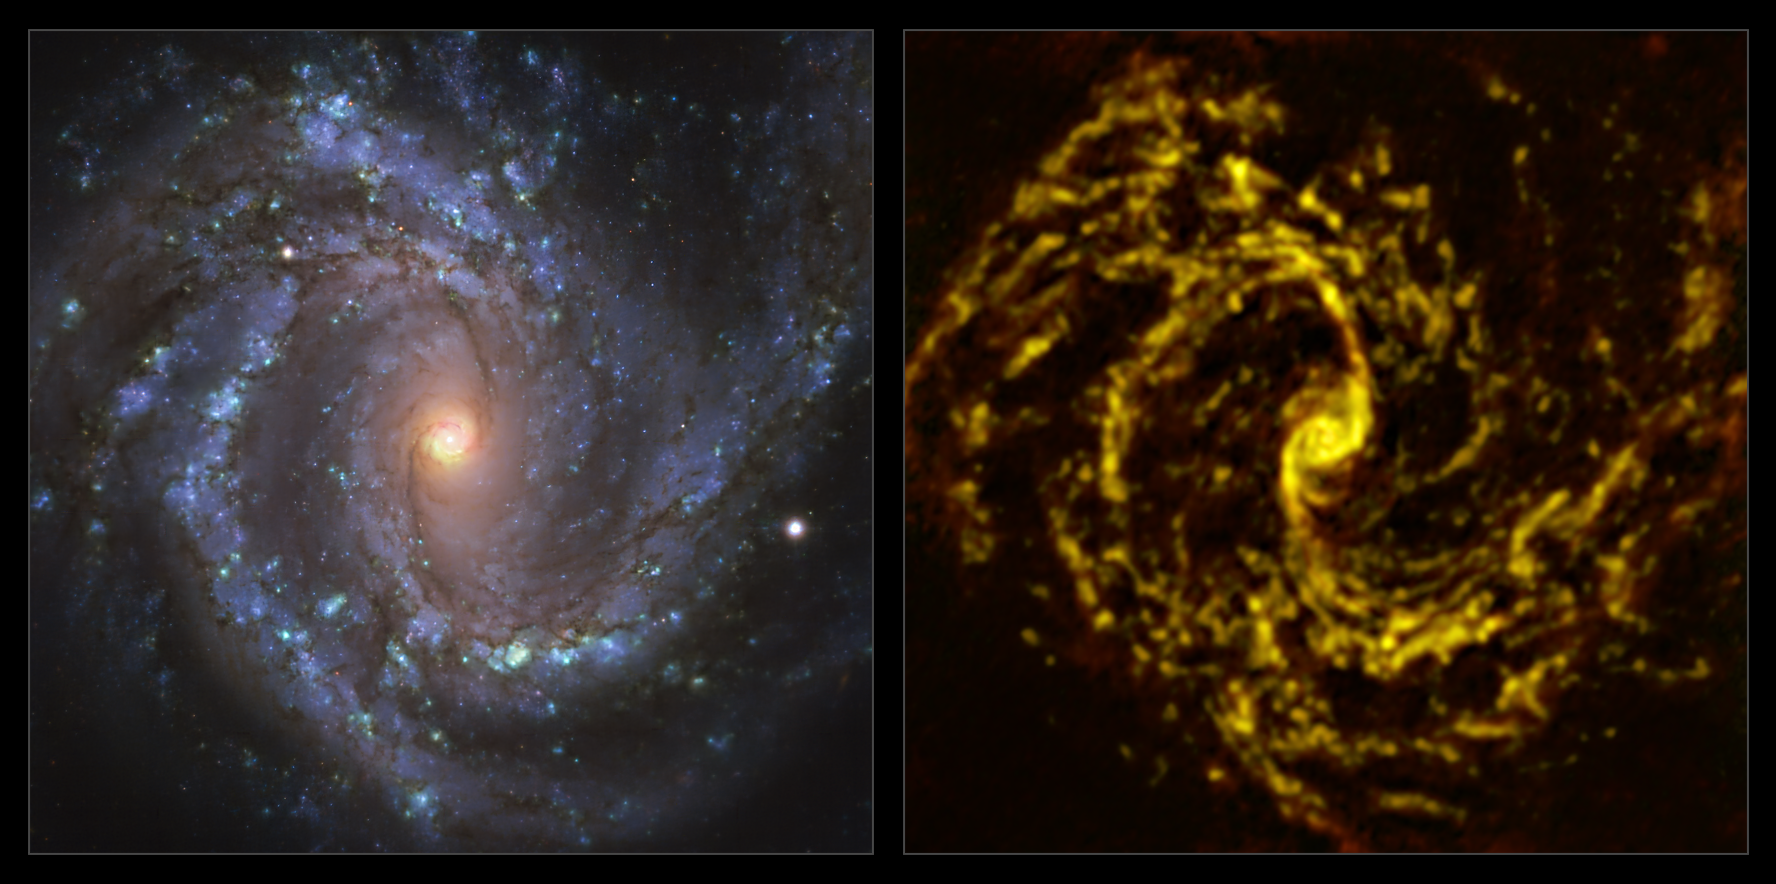

The NGC 4303 galaxy as seen with MUSE on ESO’s VLT and ALMA

These images of the nearby galaxy NGC 4303 were taken with the Multi-Unit Spectroscopic Explorer (MUSE, left) on ESO’s Very Large Telescope (VLT) and with the Atacama Large Millimeter/submillimeter Array (ALMA, right), in which ESO is a partner. The MUSE data combines green, red and infrared filters to reveal the distribution of stars, while ALMA was used to map cold clouds of molecular gas, which provide the raw material from which stars form.

NGC 4303 is a spiral galaxy, with a bar of stars and gas at its centre, located approximately 55 million light-years from Earth in the constellation Virgo.

The images were taken as part of the Physics at High Angular resolution in Nearby GalaxieS (PHANGS) project, which is making high-resolution observations of nearby galaxies with telescopes operating across the electromagnetic spectrum. By comparing the images at different wavelengths, astronomers can better understand what triggers, boosts or holds back the birth of new stars.

Credit: ESO/ALMA (ESO/NAOJ/NRAO)/PHANGS